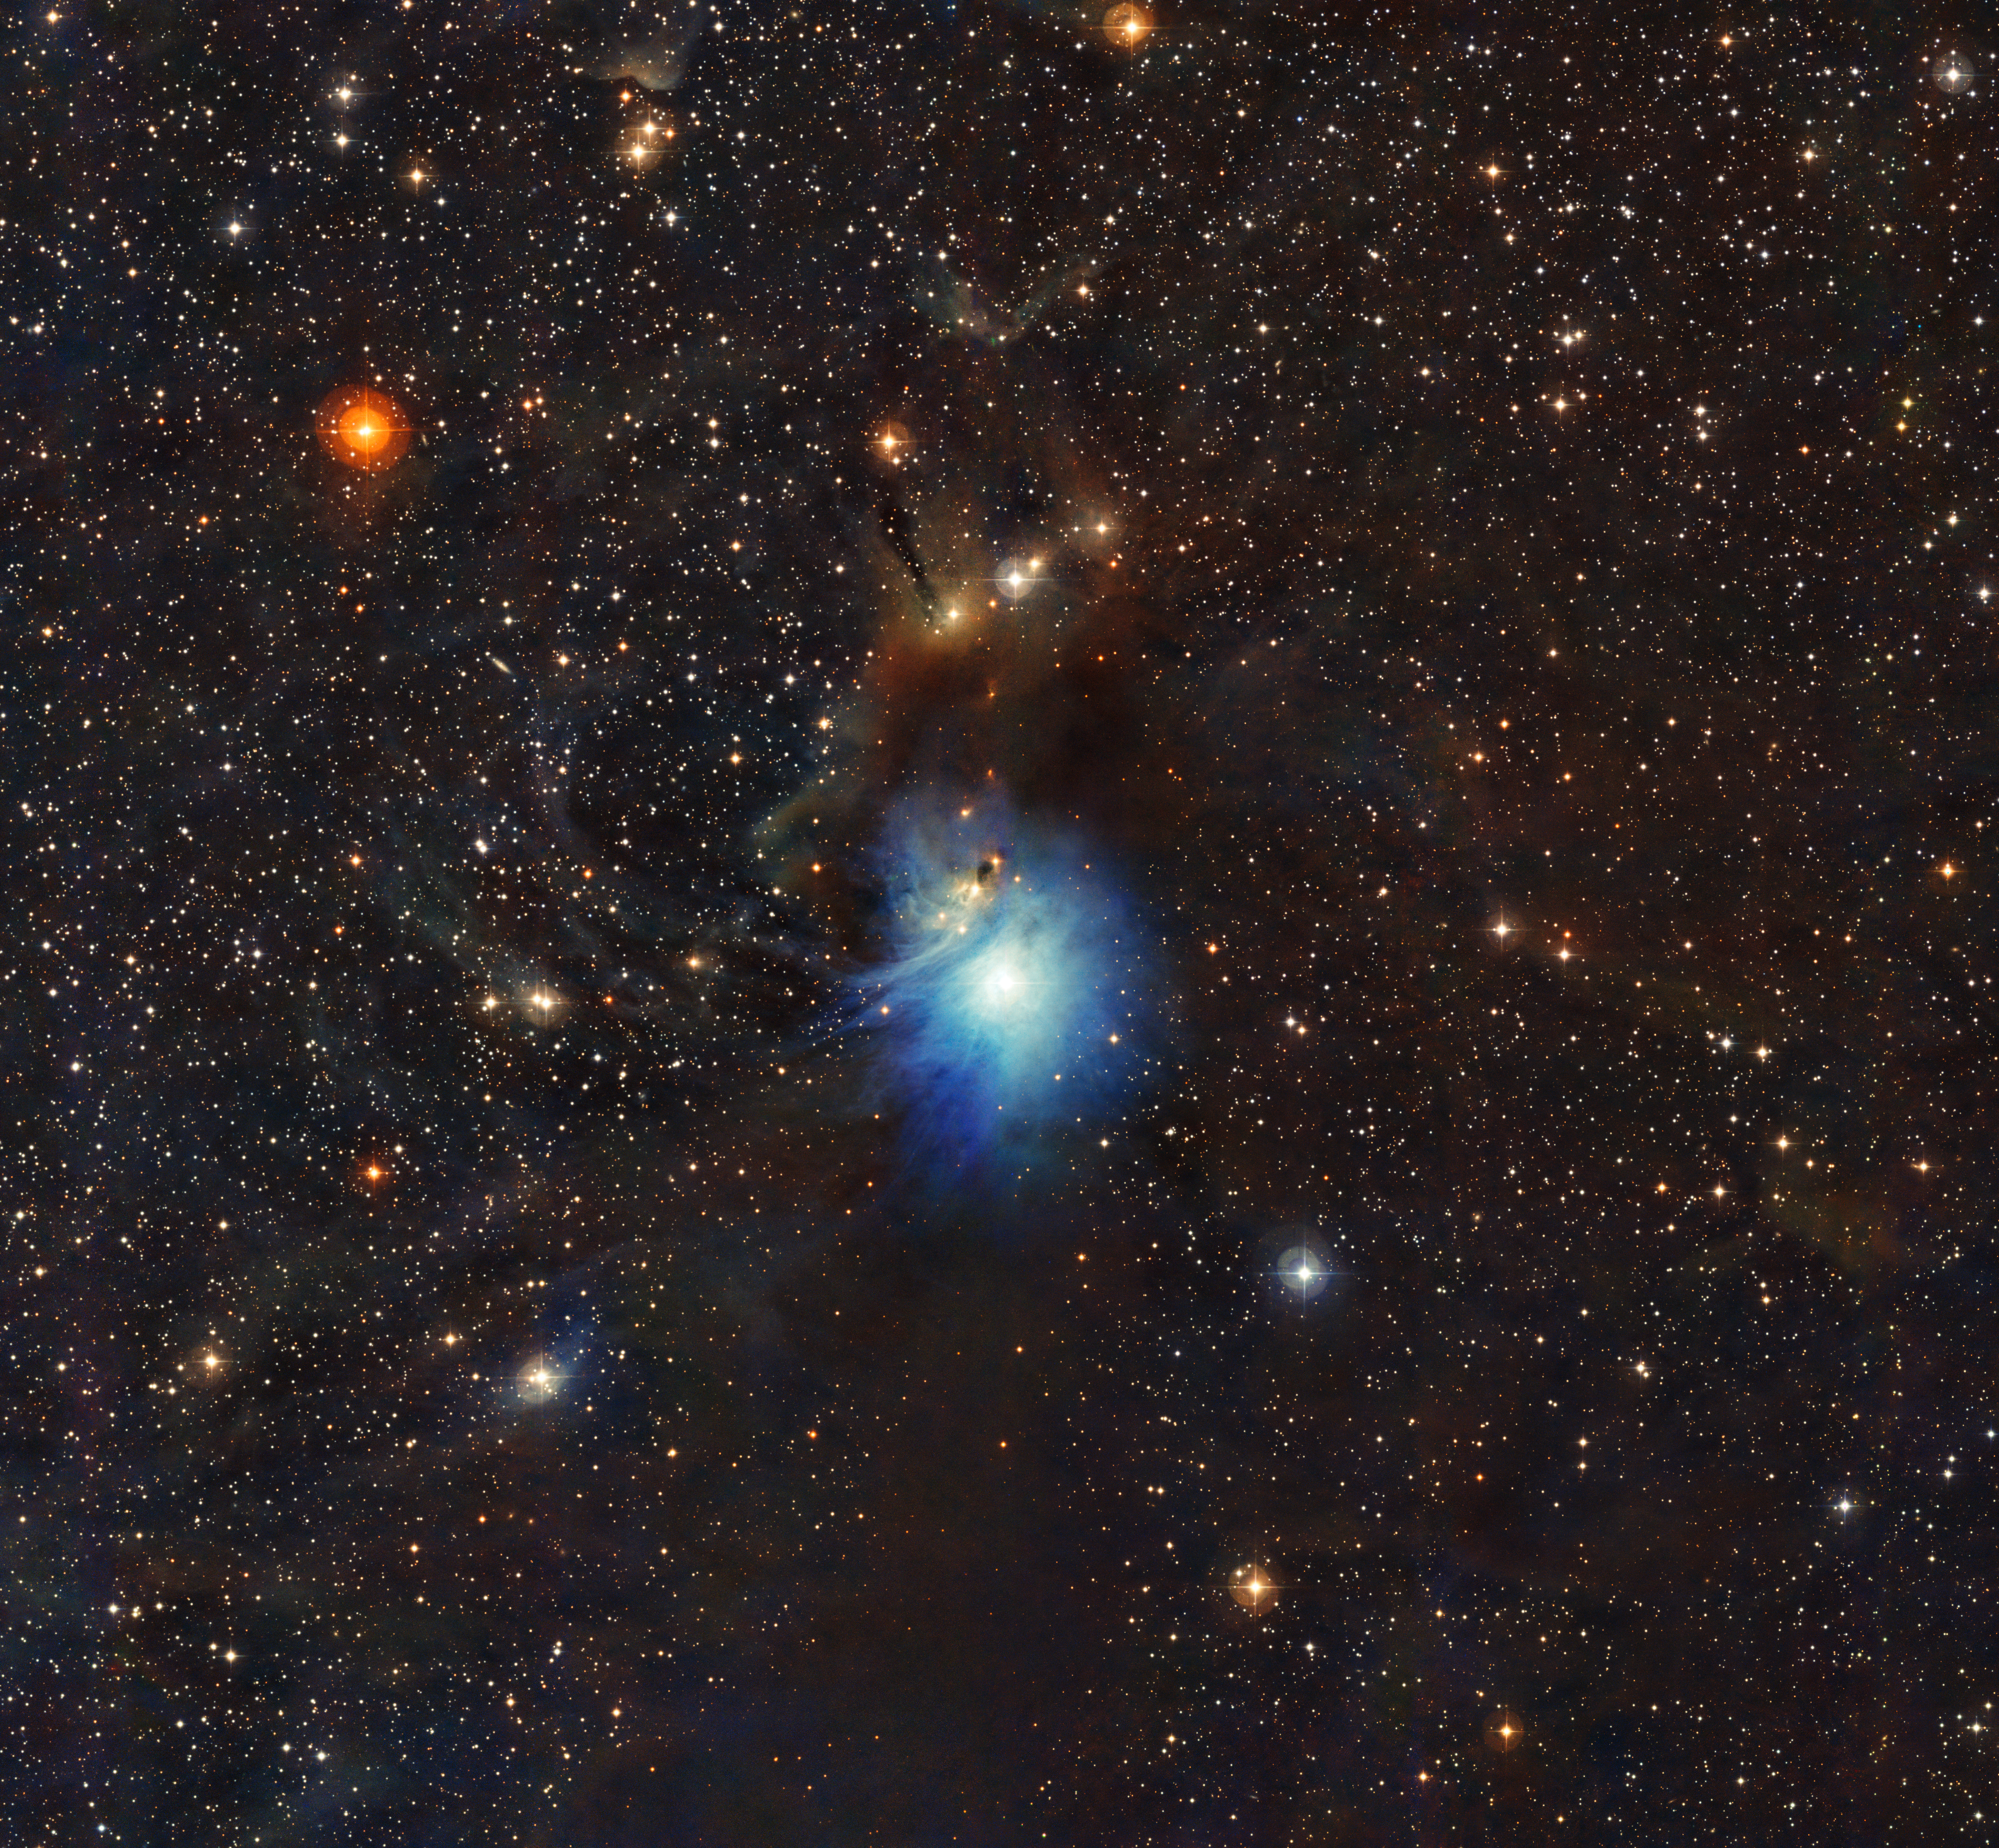

Young star lights up reflection nebula IC 2631

A newly formed star lights up the surrounding cosmic clouds in this image from ESO’s La Silla Observatory in Chile. Dust particles in the vast clouds that surround the star HD 97300 diffuse its light, like a car headlight in enveloping fog, and create the reflection nebula IC 2631. Although HD 97300 is in the spotlight for now, the very dust that makes it so hard to miss heralds the birth of additional, potentially scene-stealing, future stars.

Credit: ESO